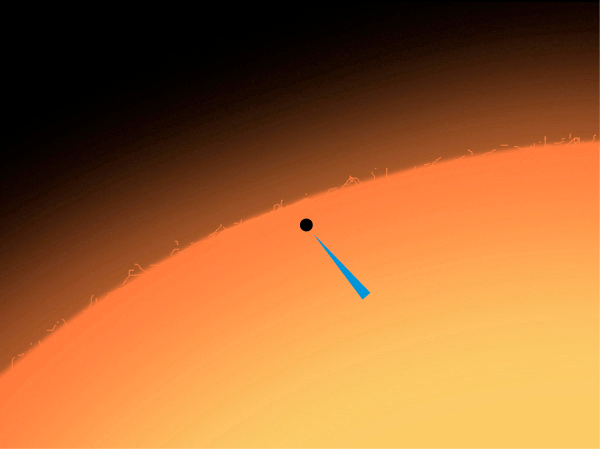

Mercury transit on May 7, 2003

During the transit on May 7, 2003, Mercury could be seen as a small, black dot on the surface of the Sun.

Credit: ESO